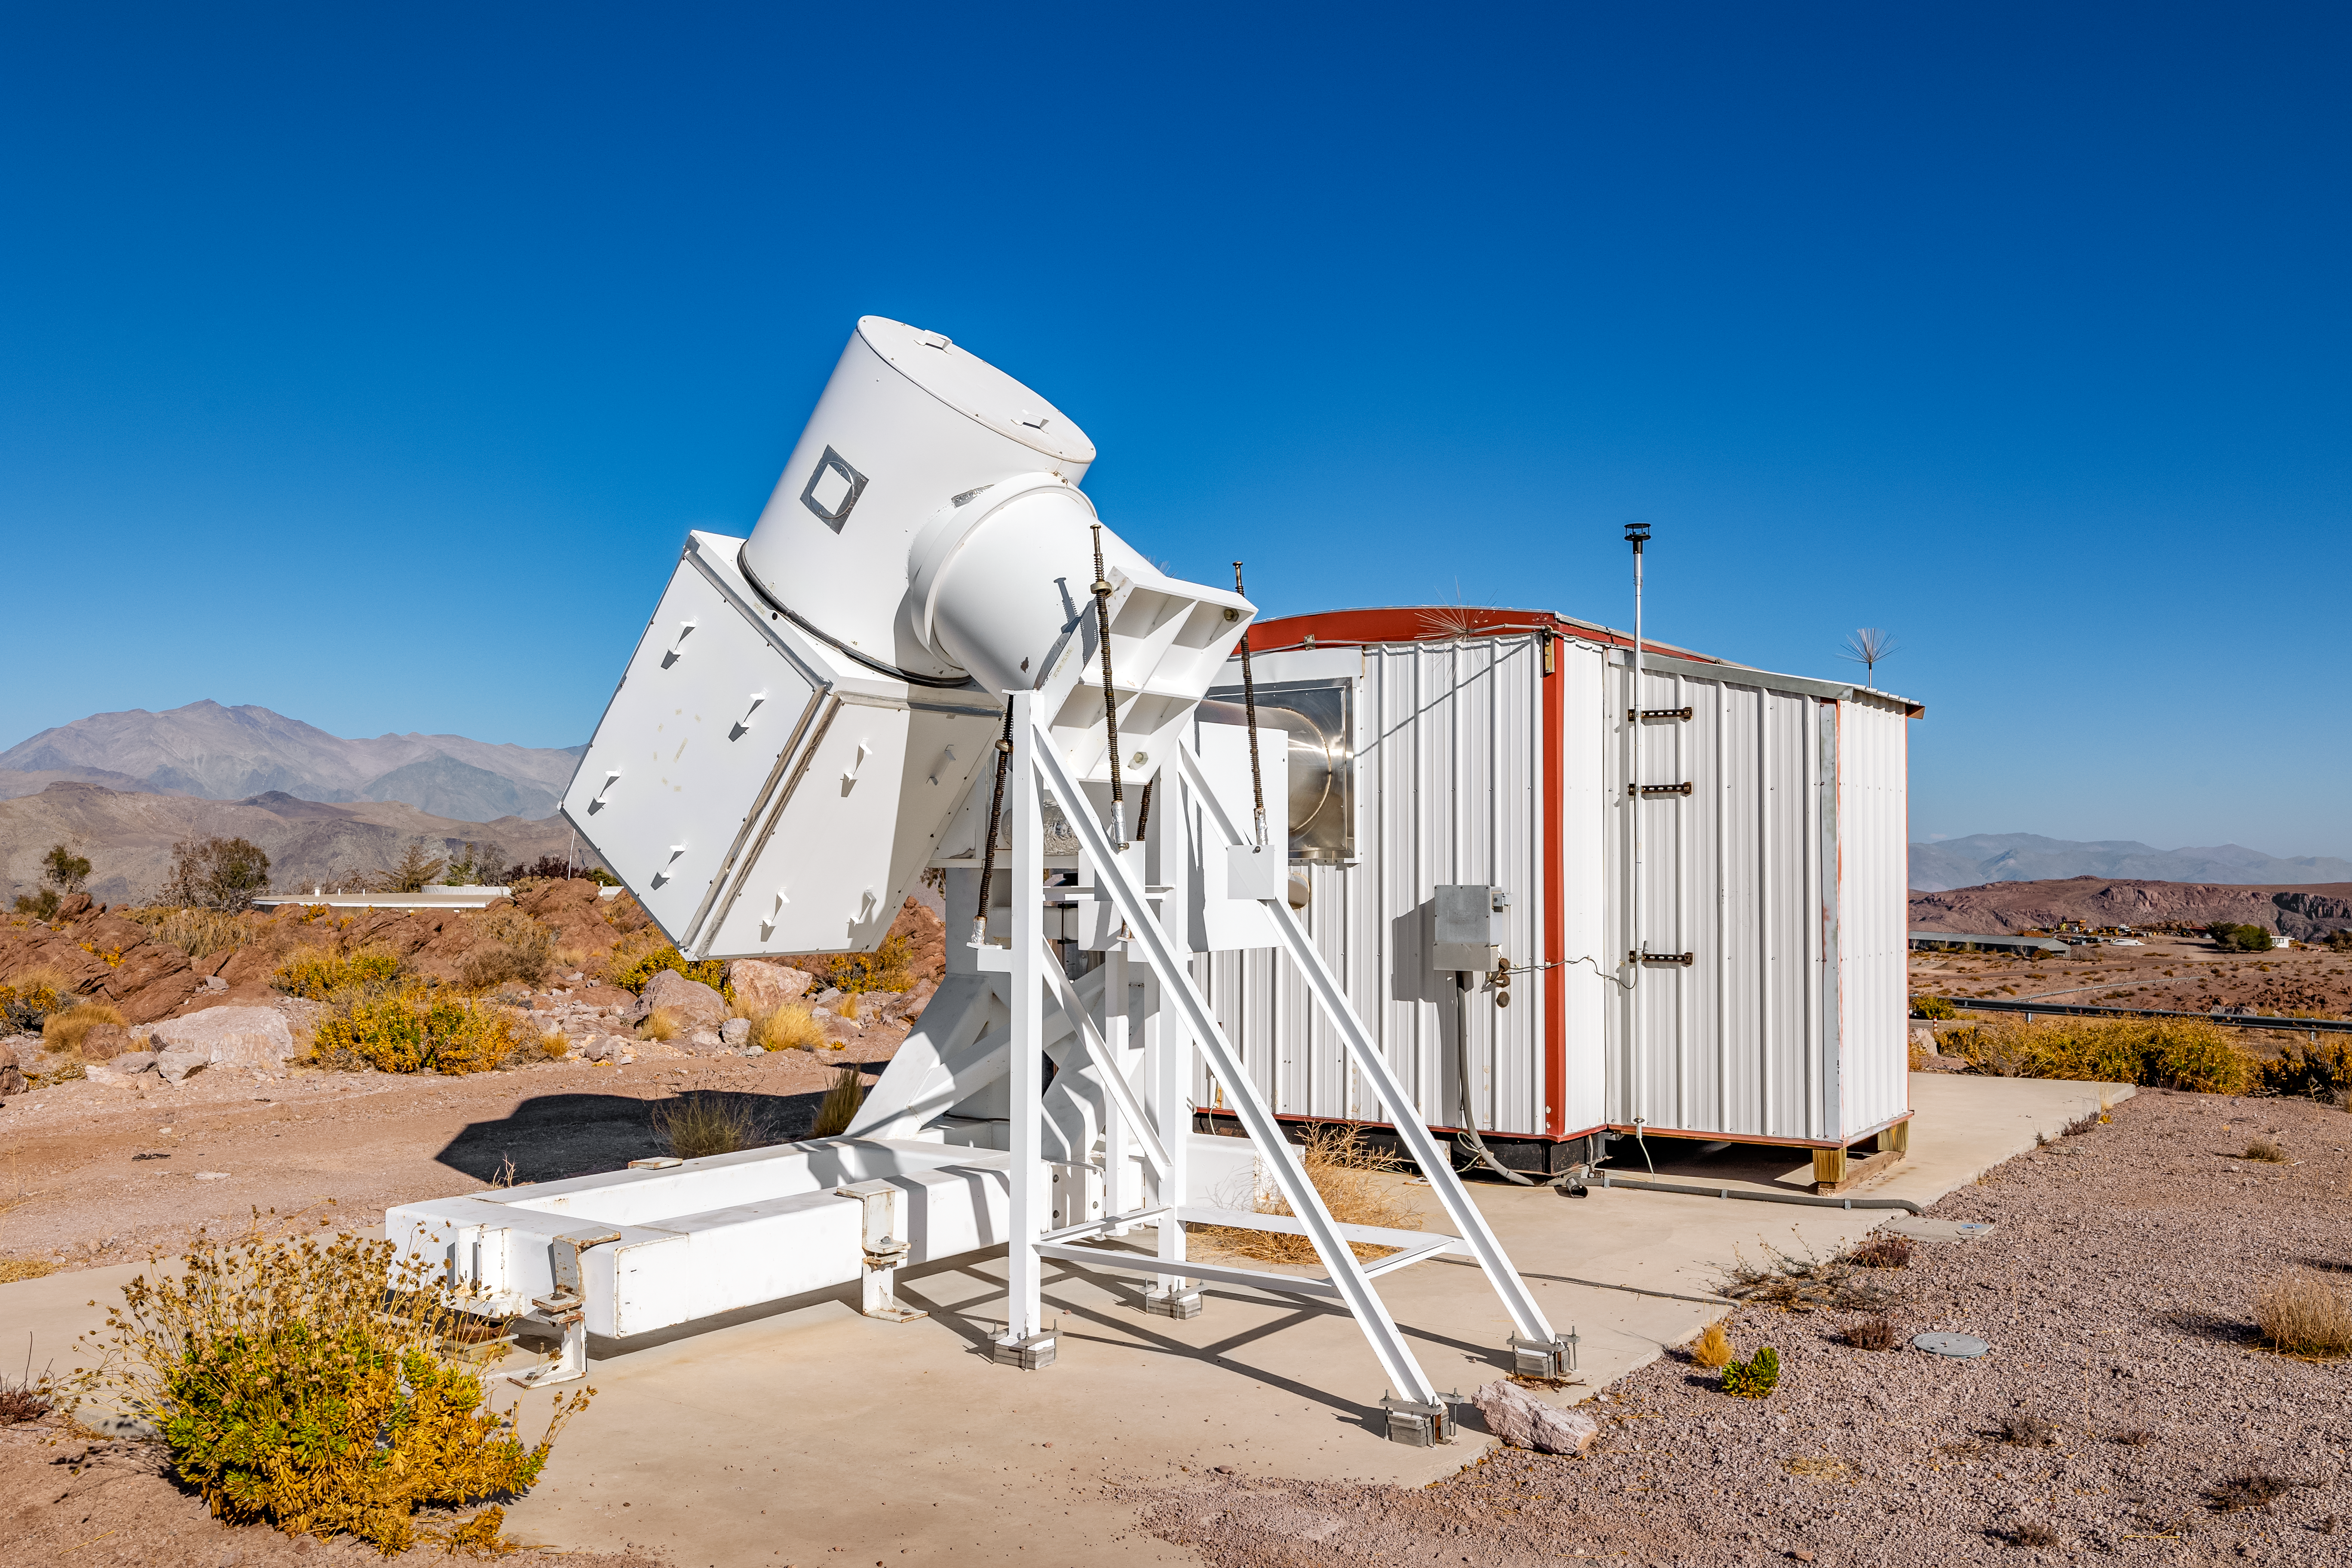

Wisconsin H-Alpha Mapper

The Wisconsin H-Alpha Mapper on Cerro Tololo in Chile.

Credit: CTIO/NOIRLab/NSF/AURA/ T. Slovinský